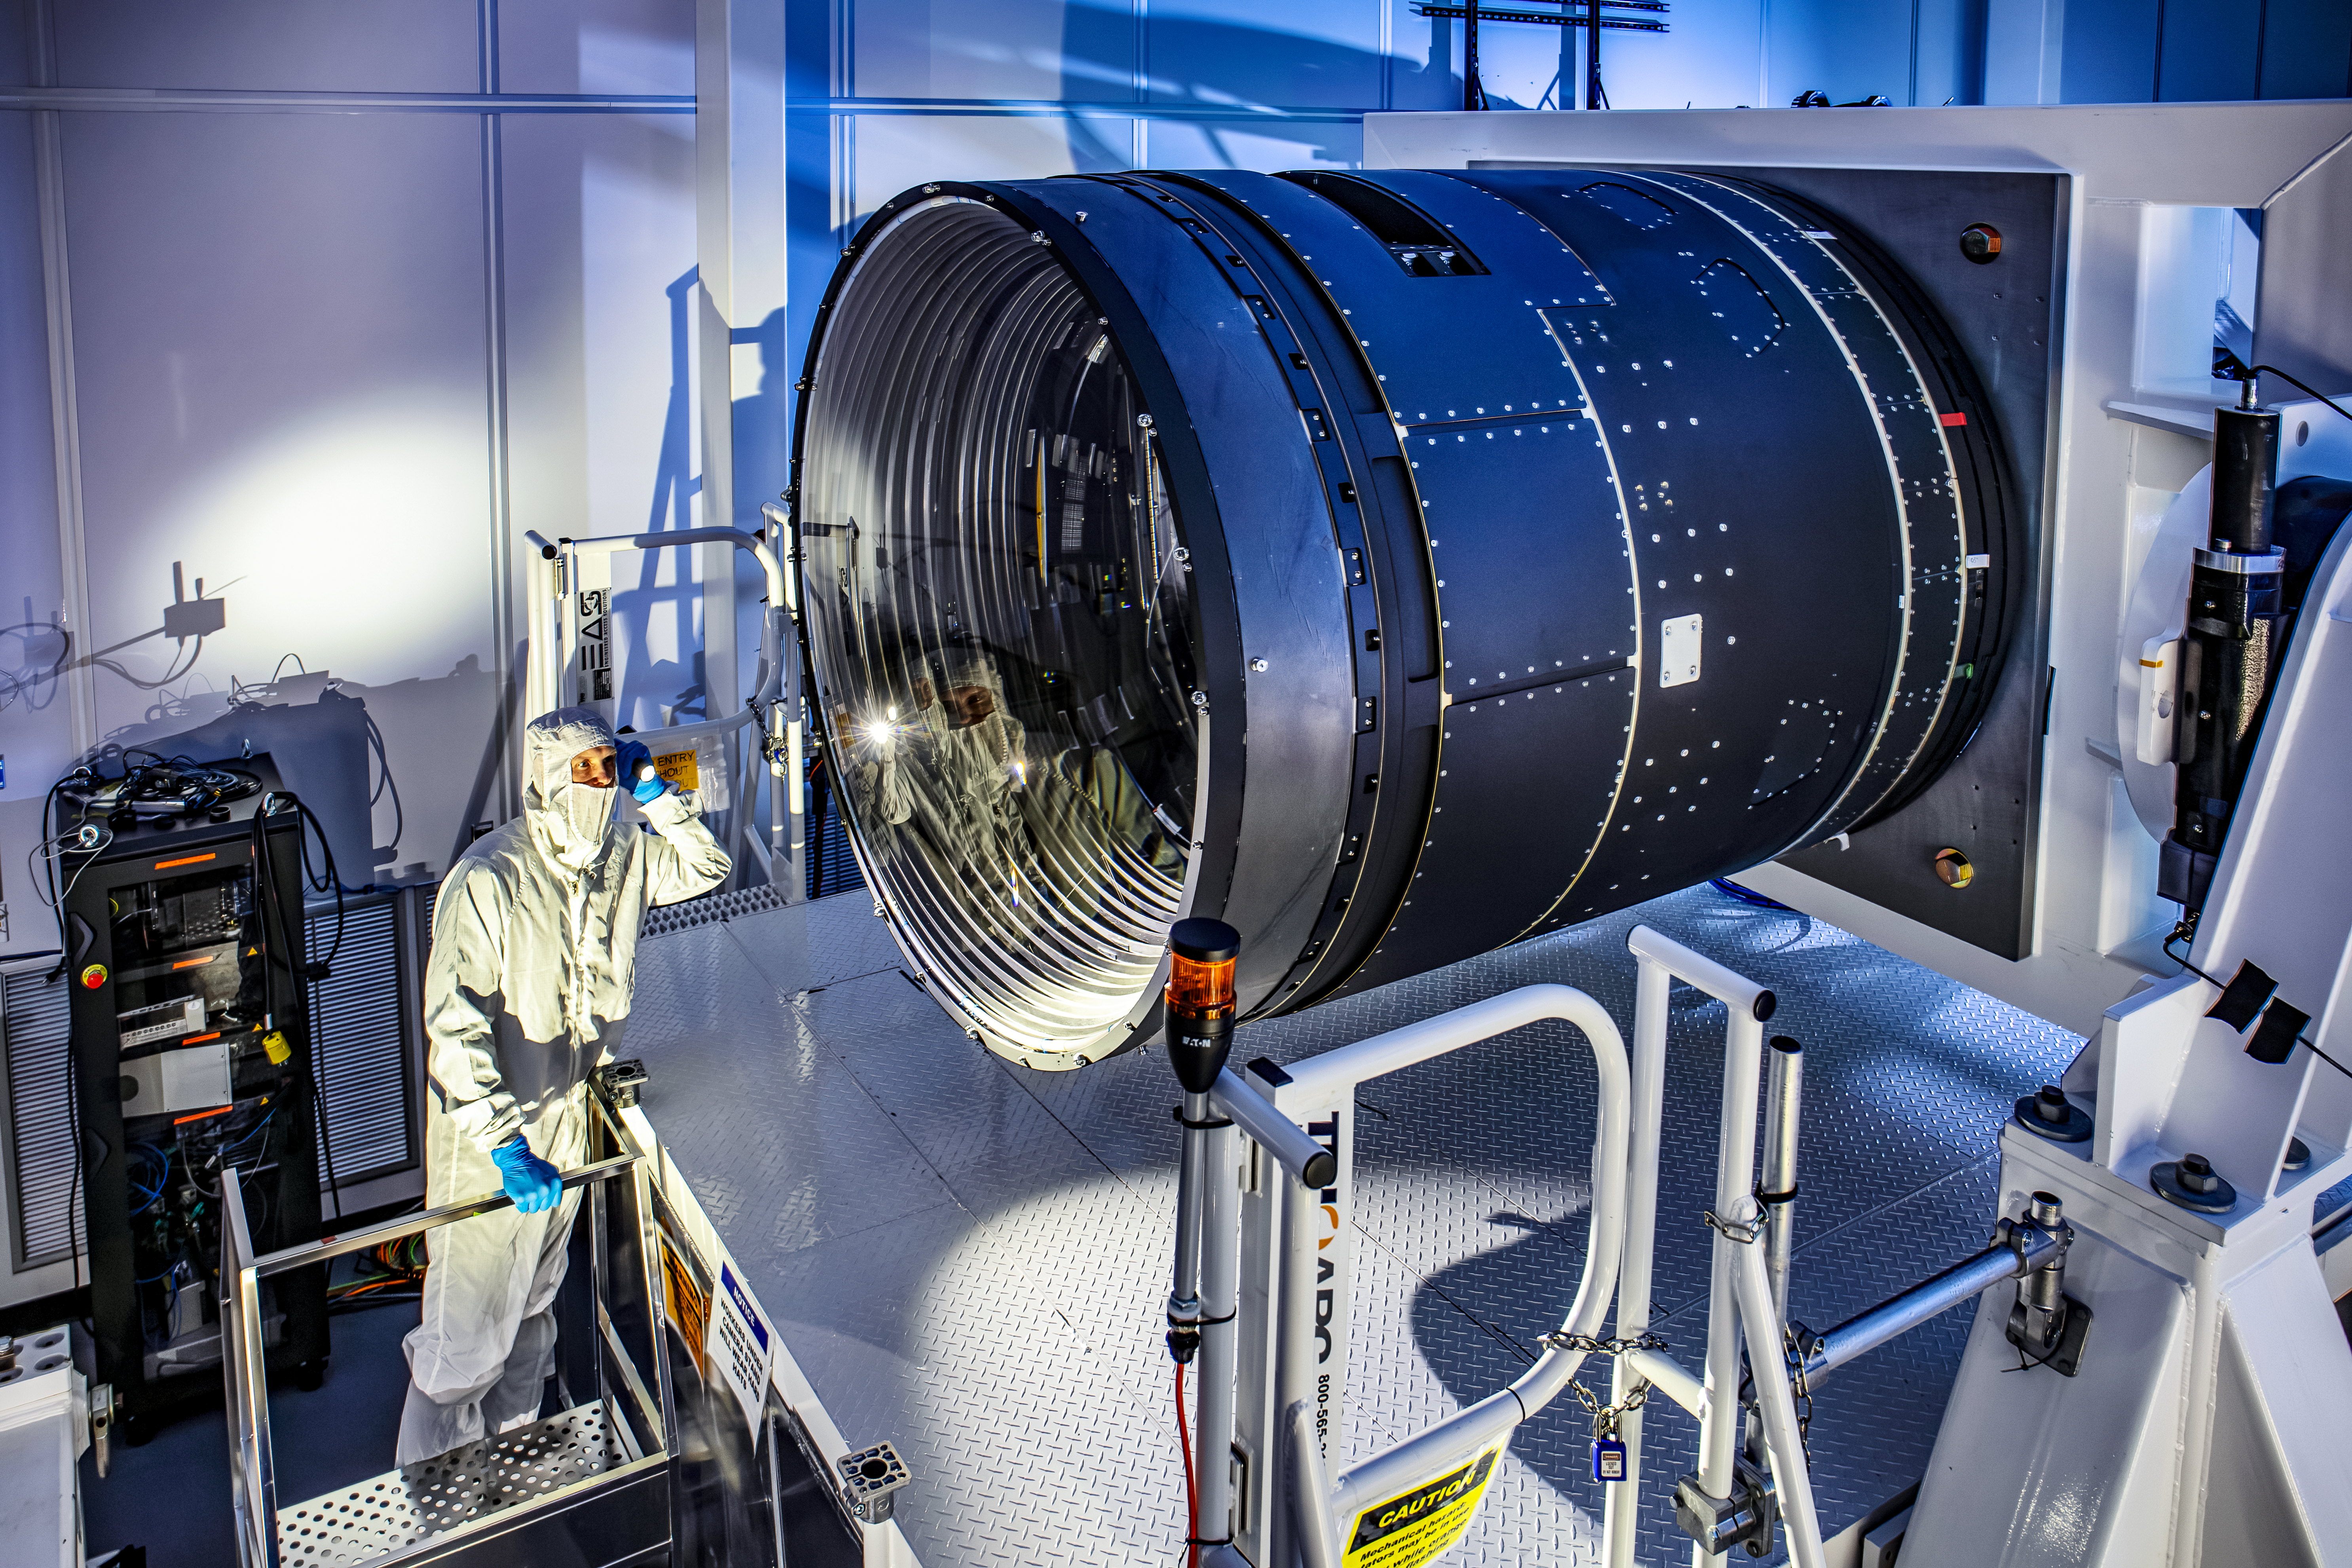

Finished LSST Camera

LSST Camera Deputy Project Manager, Travis Lange, shines a flashlight into the LSST Camera.

Credit: RubinObs/NOIRLab/SLAC/NSF/DOE/AURA/J. Ramseyer Orrell